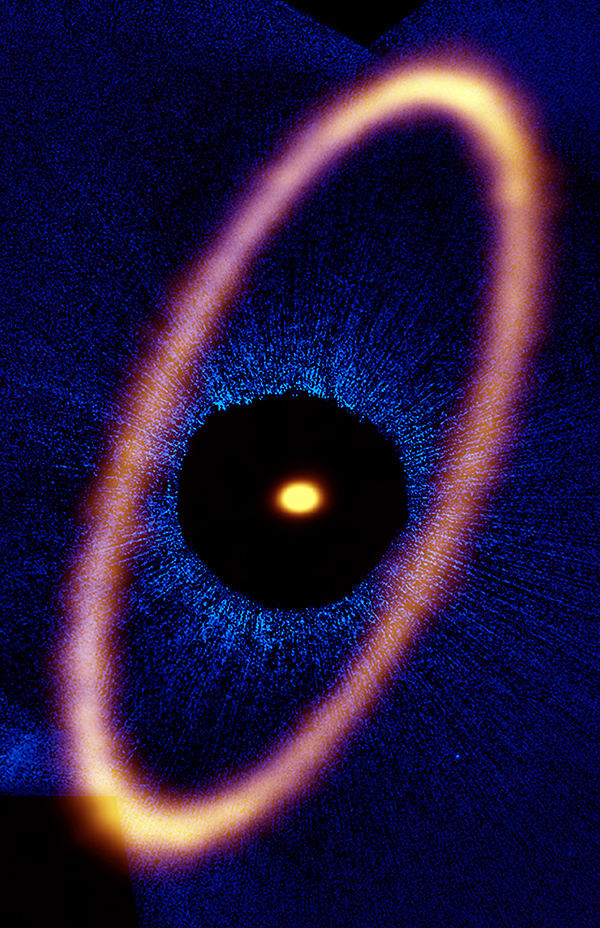

Composite image of the Fomalhaut star system

Composite image of the Fomalhaut star system. The ALMA data, shown in orange, reveal the distant and eccentric debris disk in never-before-seen detail. The central dot is the unresolved emission from the star, which is about twice the mass of the Sun. Optical data from the Hubble Space Telescope is in blue; the dark region is a coronagraphic mask, which filtered out the otherwise overwhelming light of the central star.

Credit: ALMA (ESO/NAOJ/NRAO), M. MacGregor; NASA/ESA Hubble, P. Kalas; B. Saxton (NRAO/AUI/NSF)